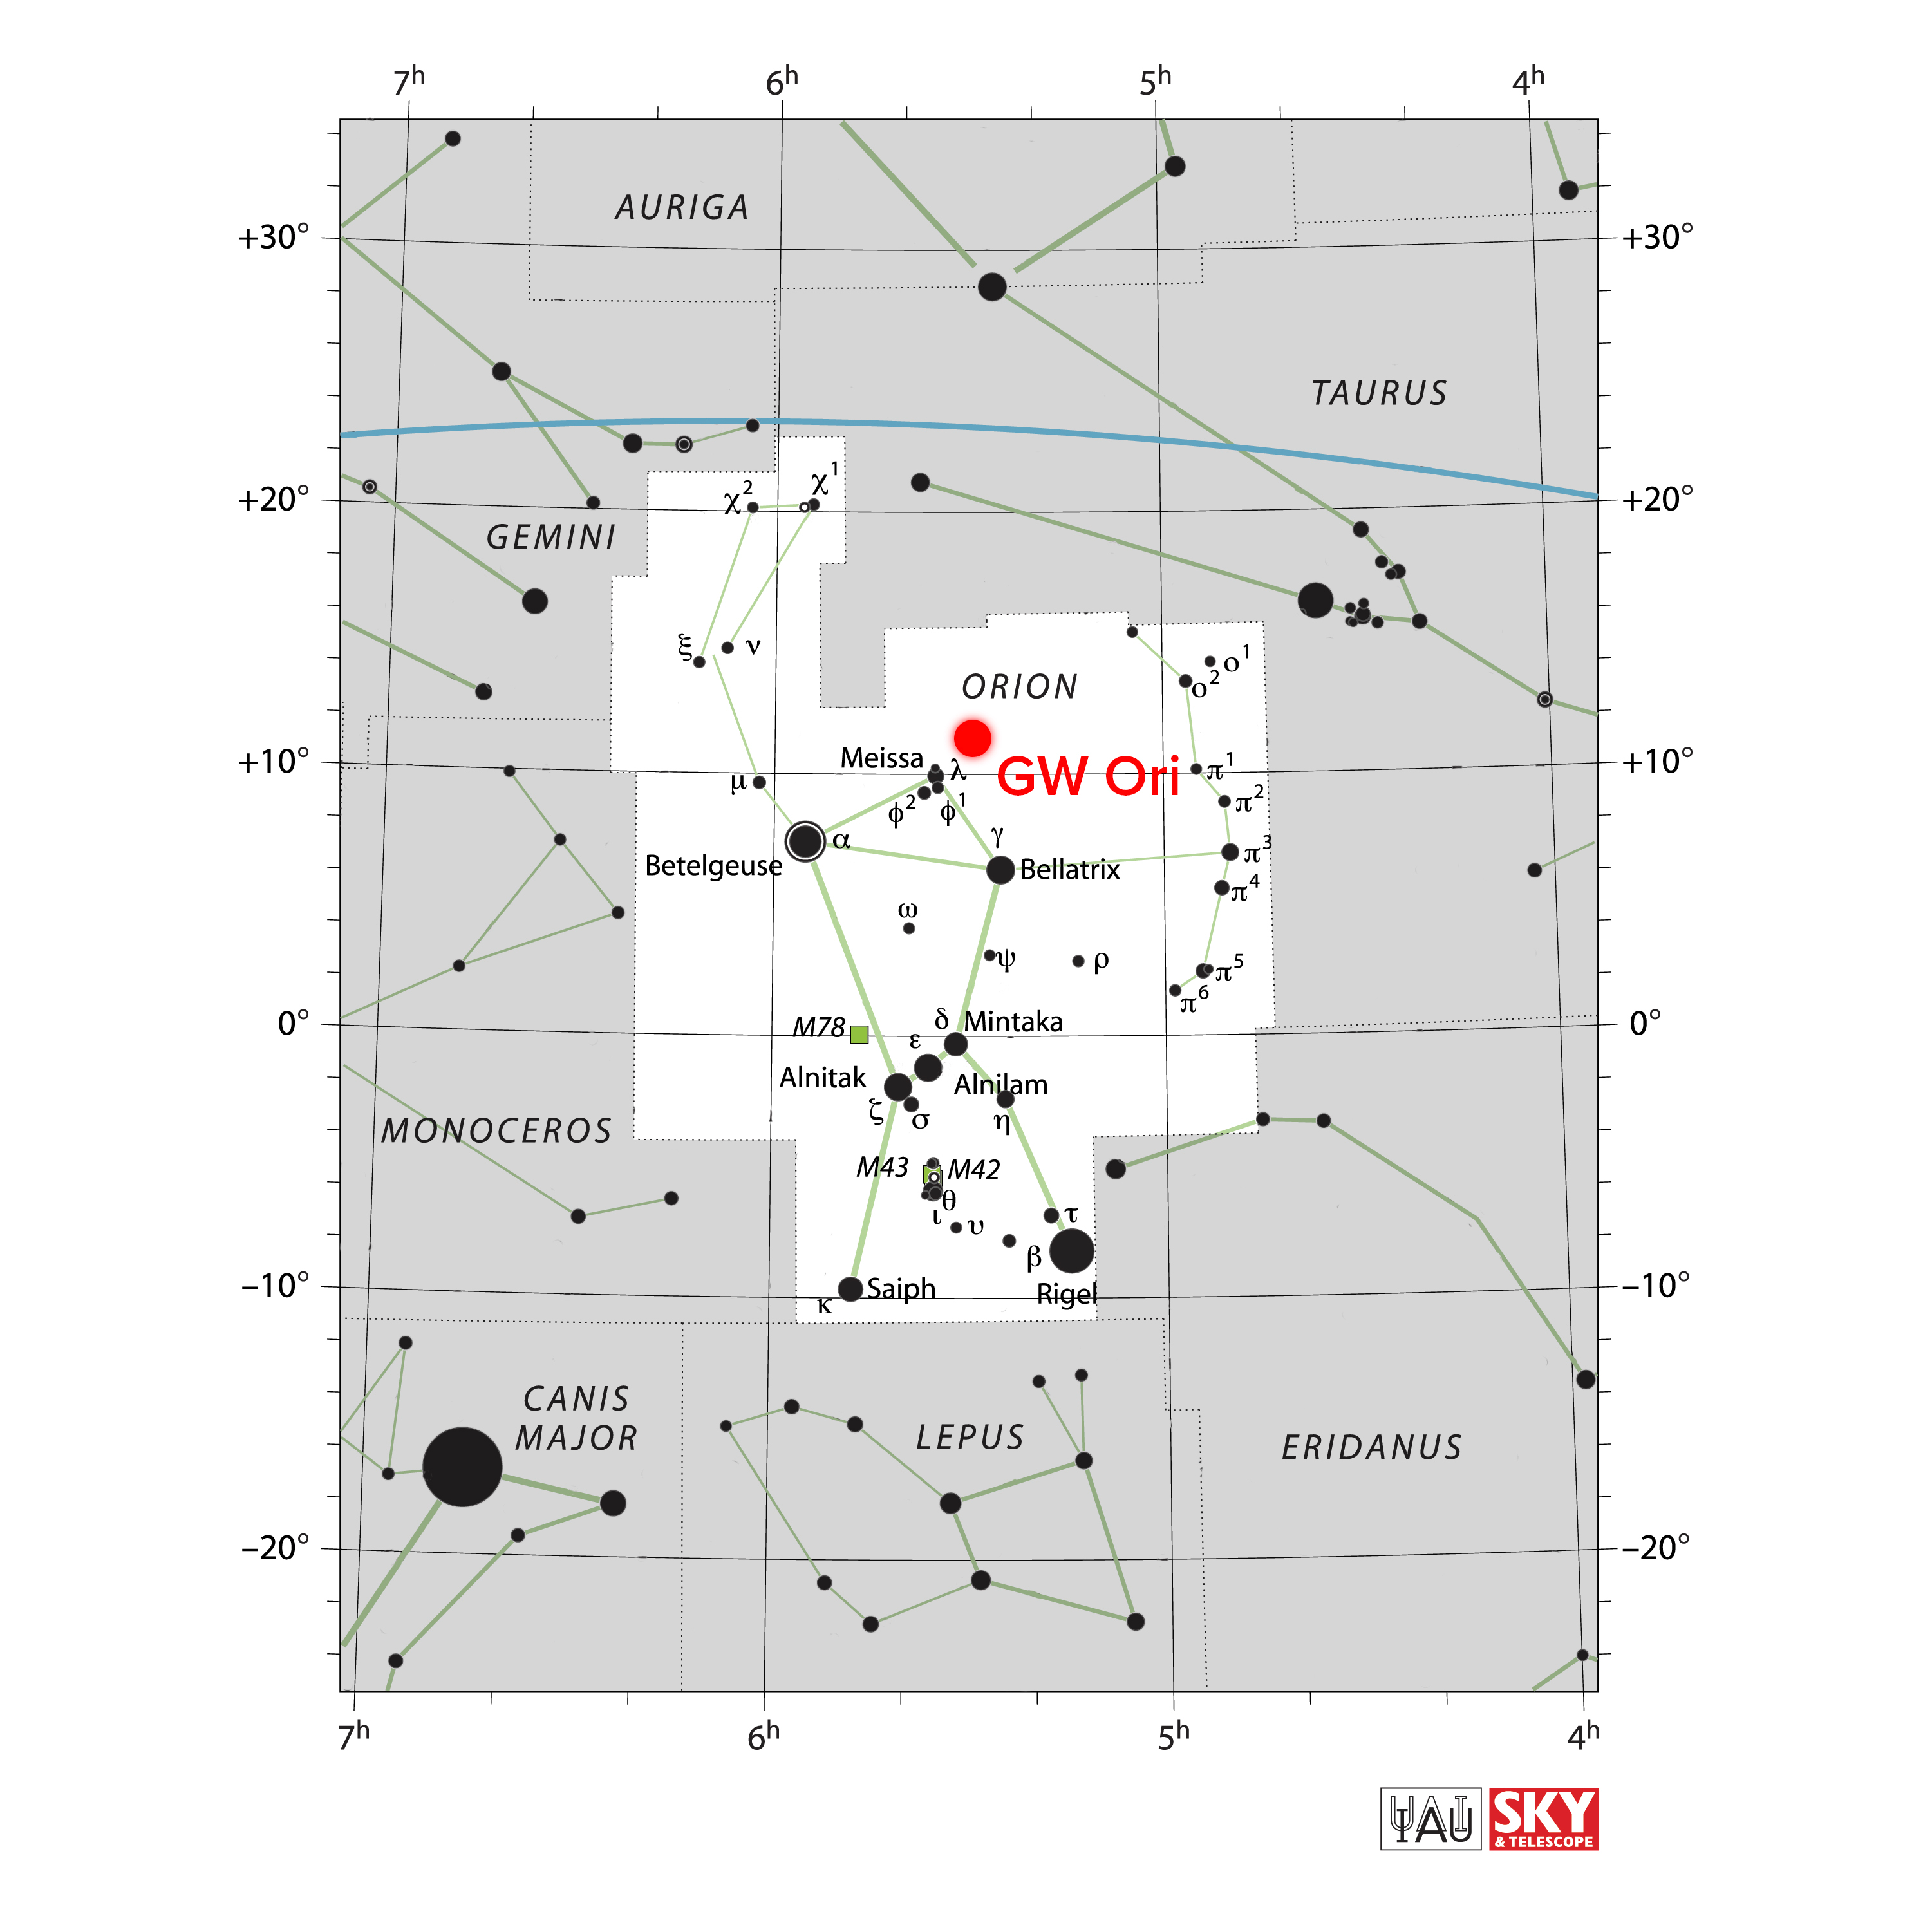

Orion

This chart shows the location of the triple system GW Orionis in the constellation of Orion (The Hunter). The map includes most of the stars visible to the unaided eye under good conditions, and the location of GW Orionis is indicated by a red dot.

Credit: NRAO/AUI/NSF, IAU, Sky & Telescope